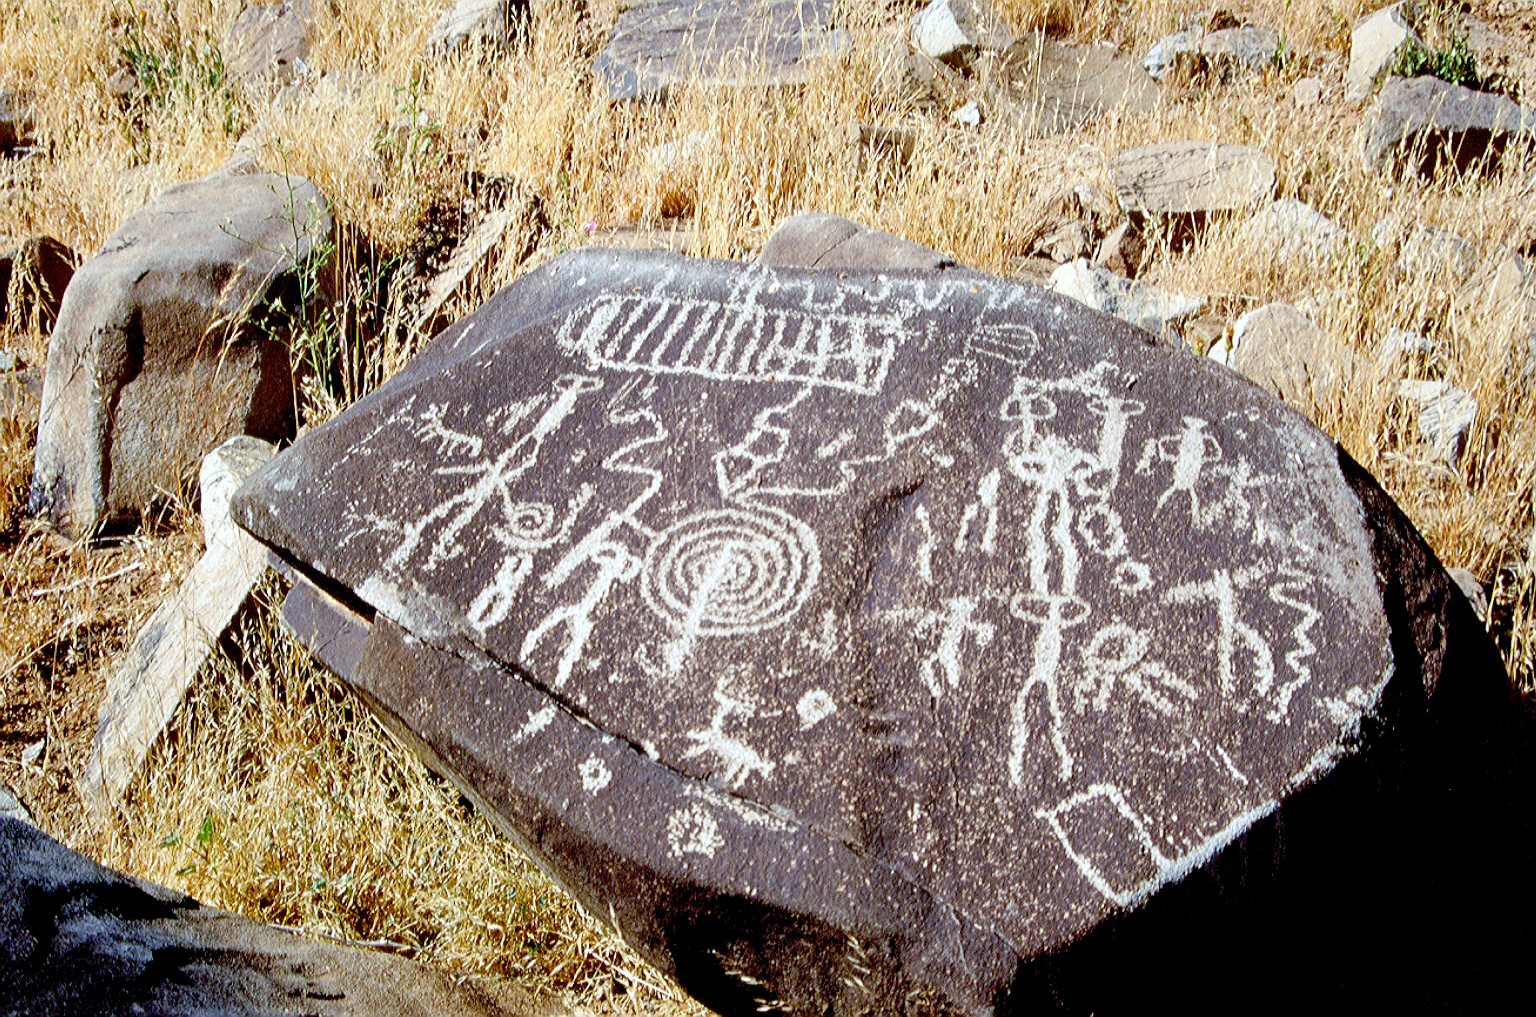

Archeology in astronomy

The Atacama Desert is not only the place for one of the most modern telescopes in the world but also hosts several archeological important findings, like this painted stone.

Credit: S. Berta/ESO